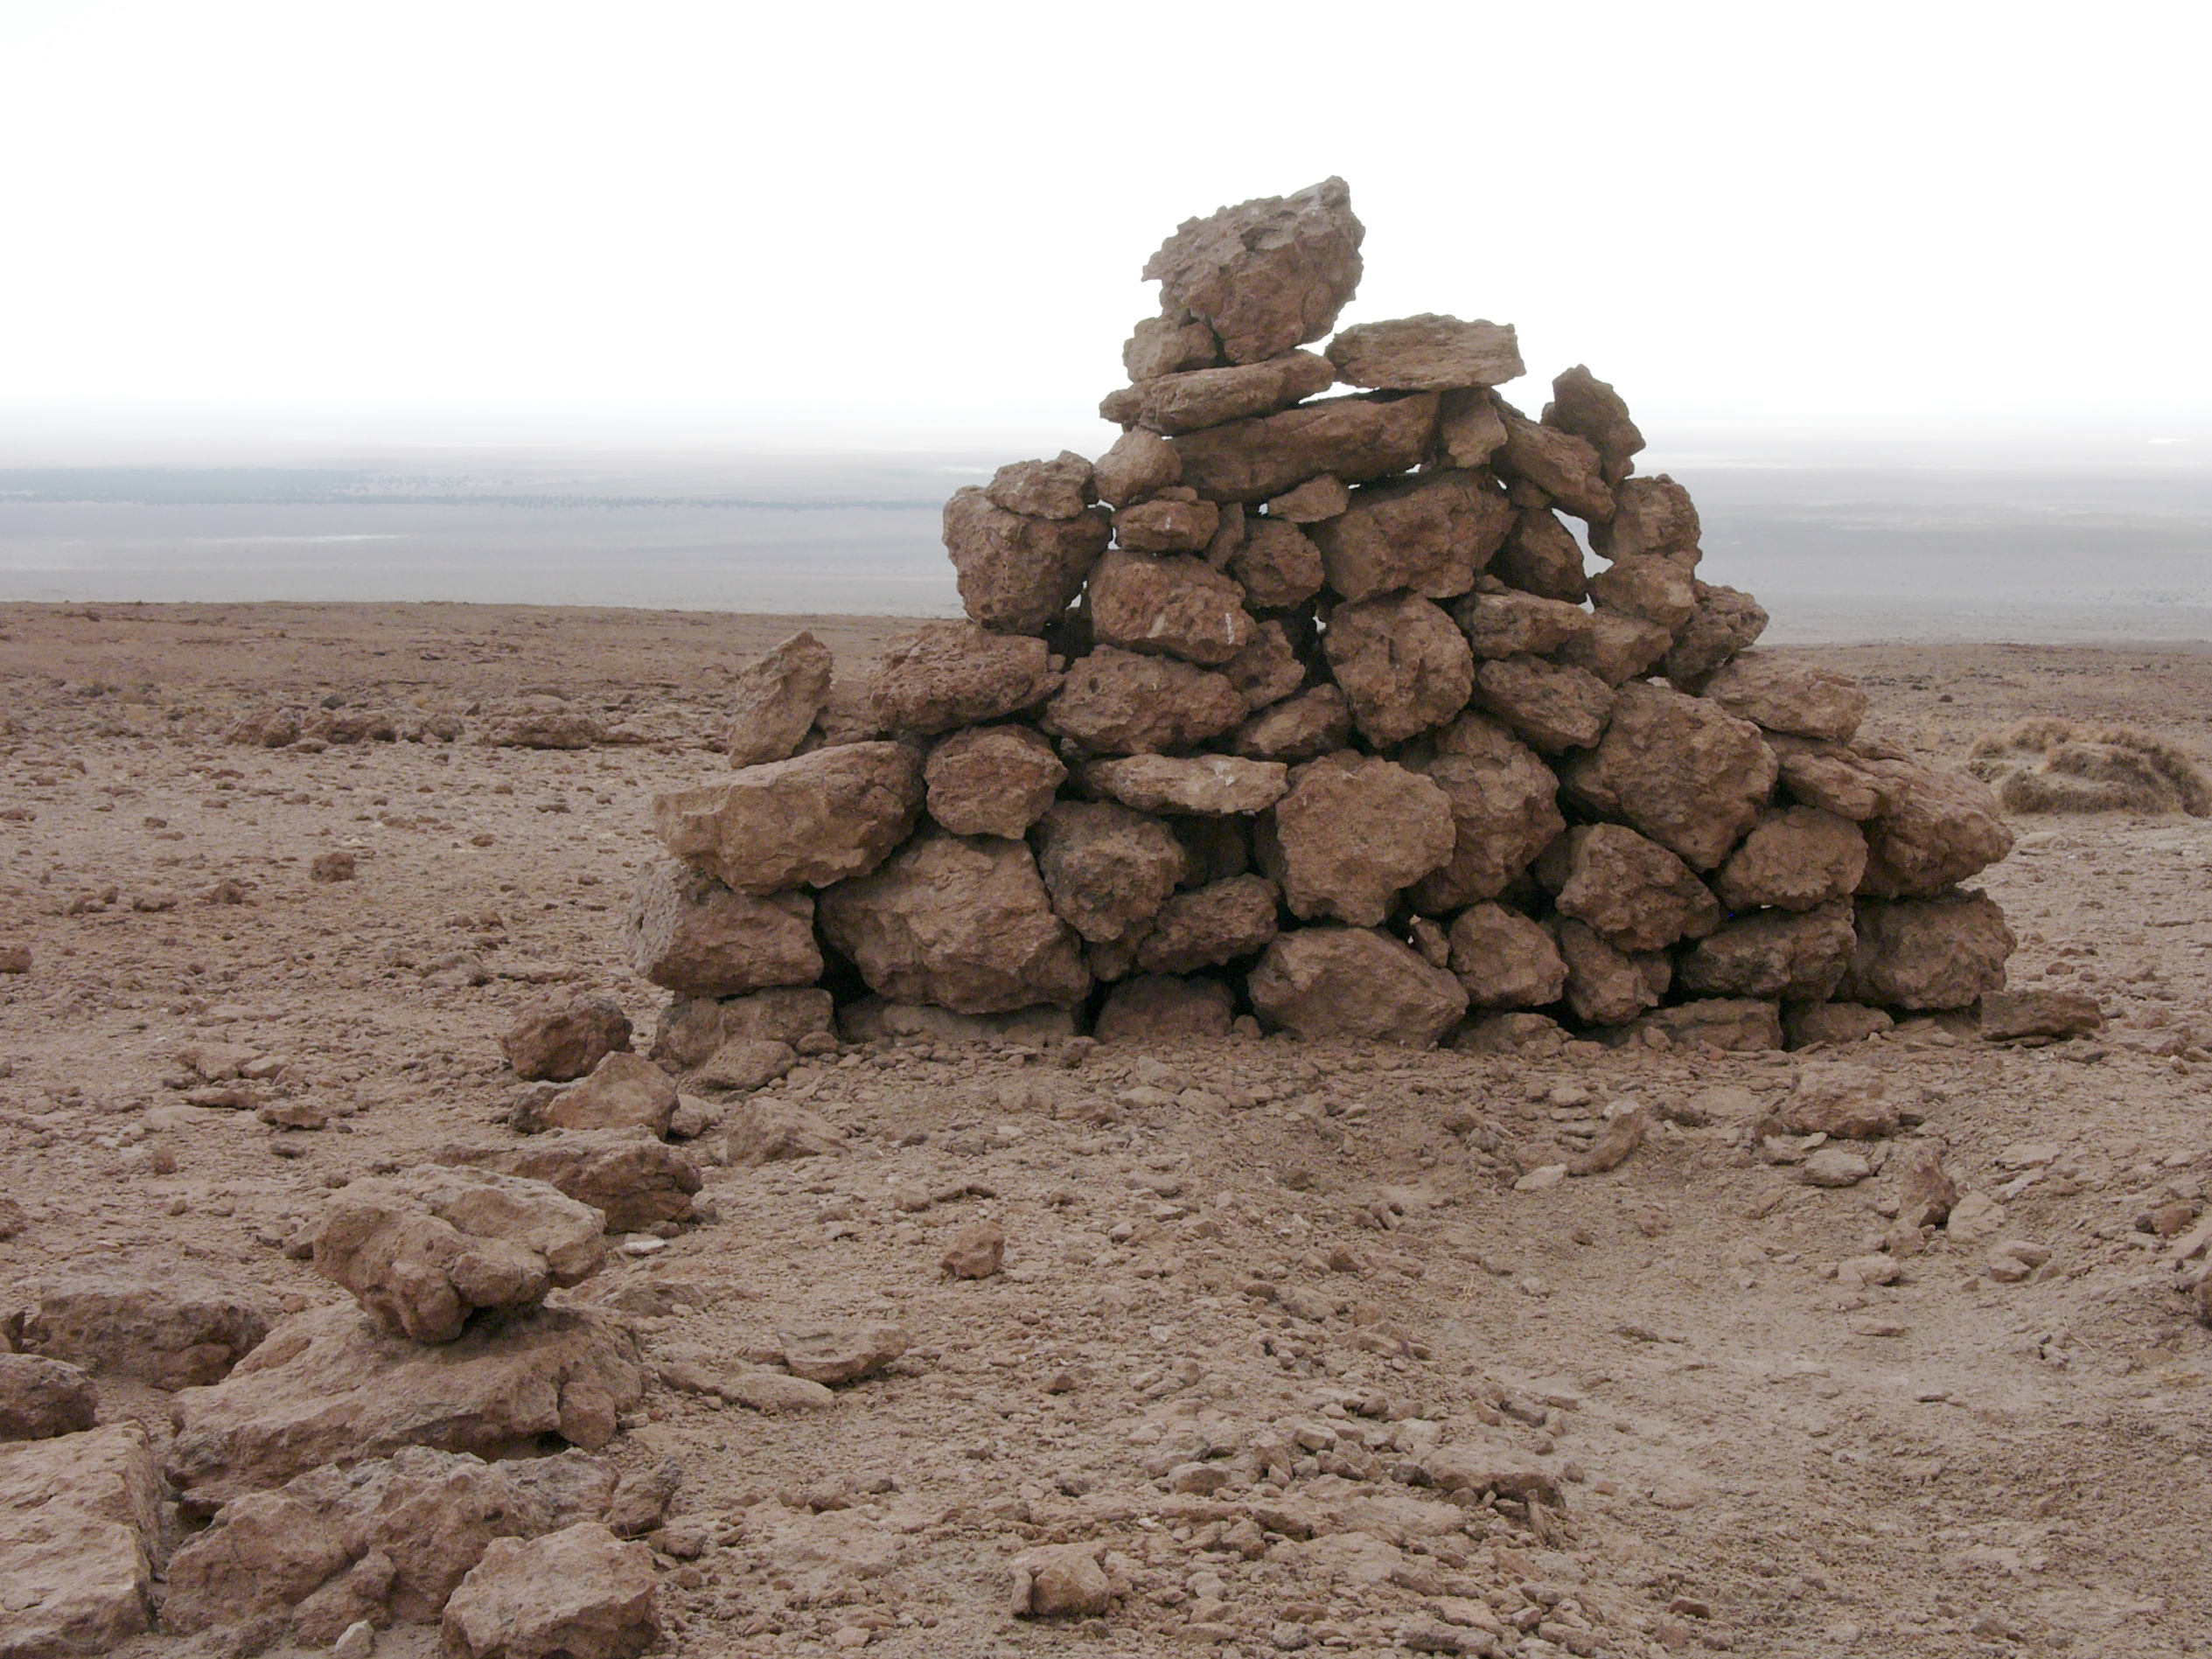

Archaeology in Atacama

The natural environment around the ALMA site. These archaeological testimonies were found near the ALMA site. This picture was obtained in August 2004.

Credit: ESO